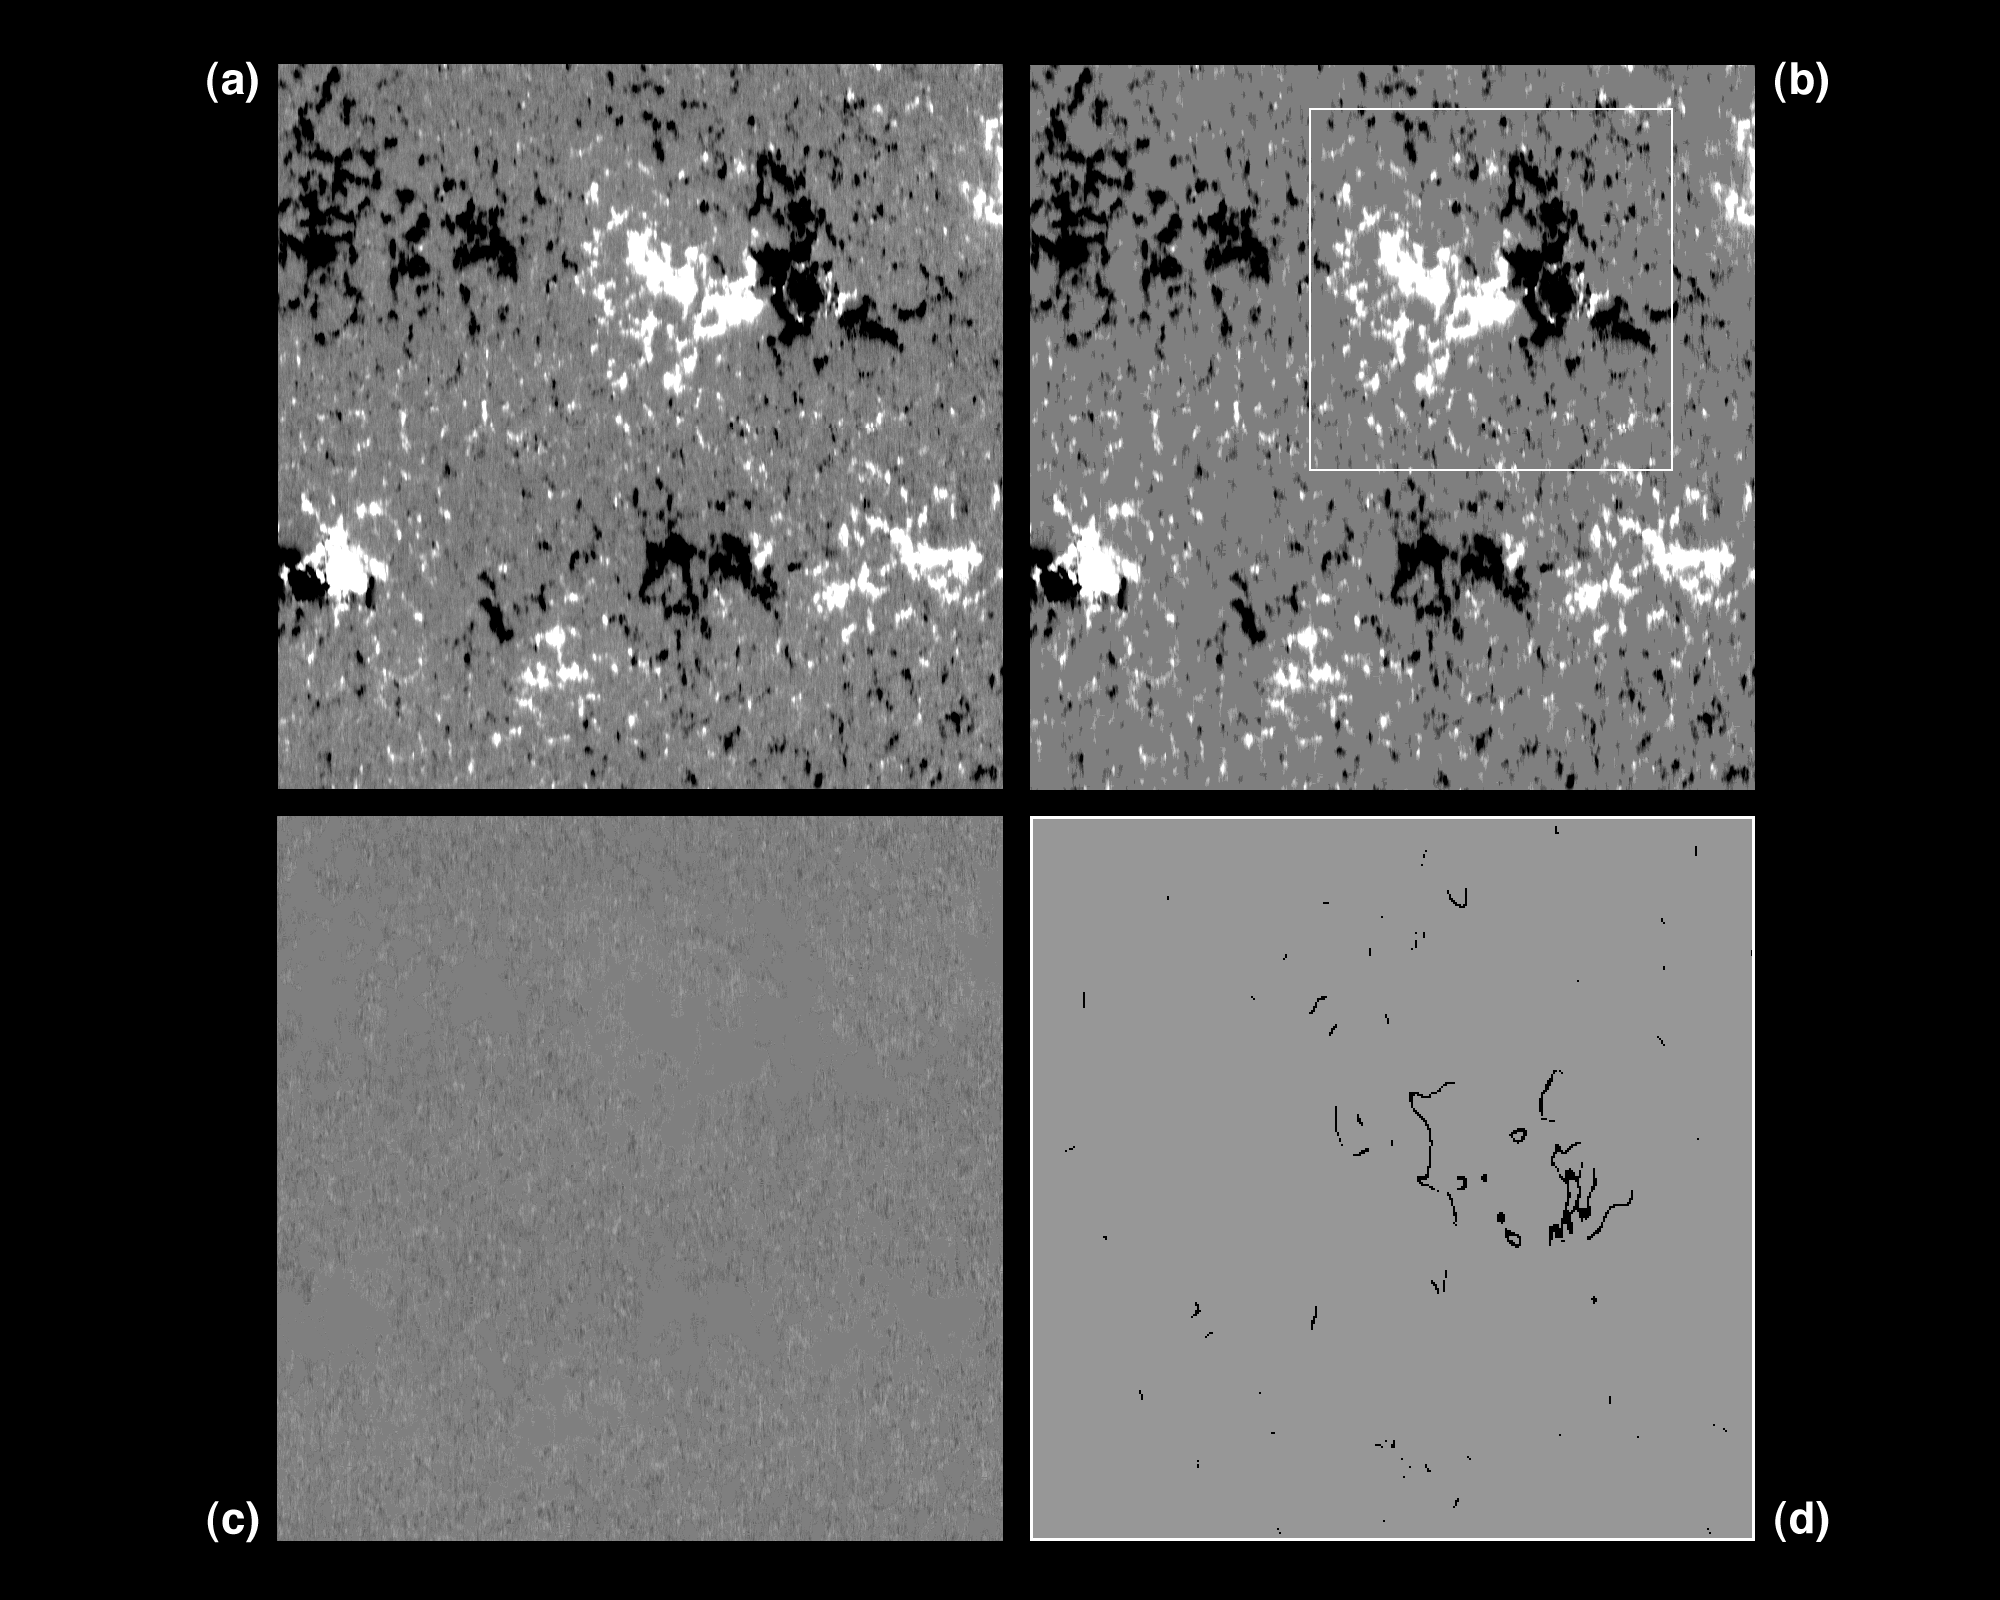

The Sun's magnetic field

Threshold and quiet field images of the Sun from 3rd June 1993.

Credit: K.Harvey, O.R.White/NSO/NOIRLab/NSF/AURA